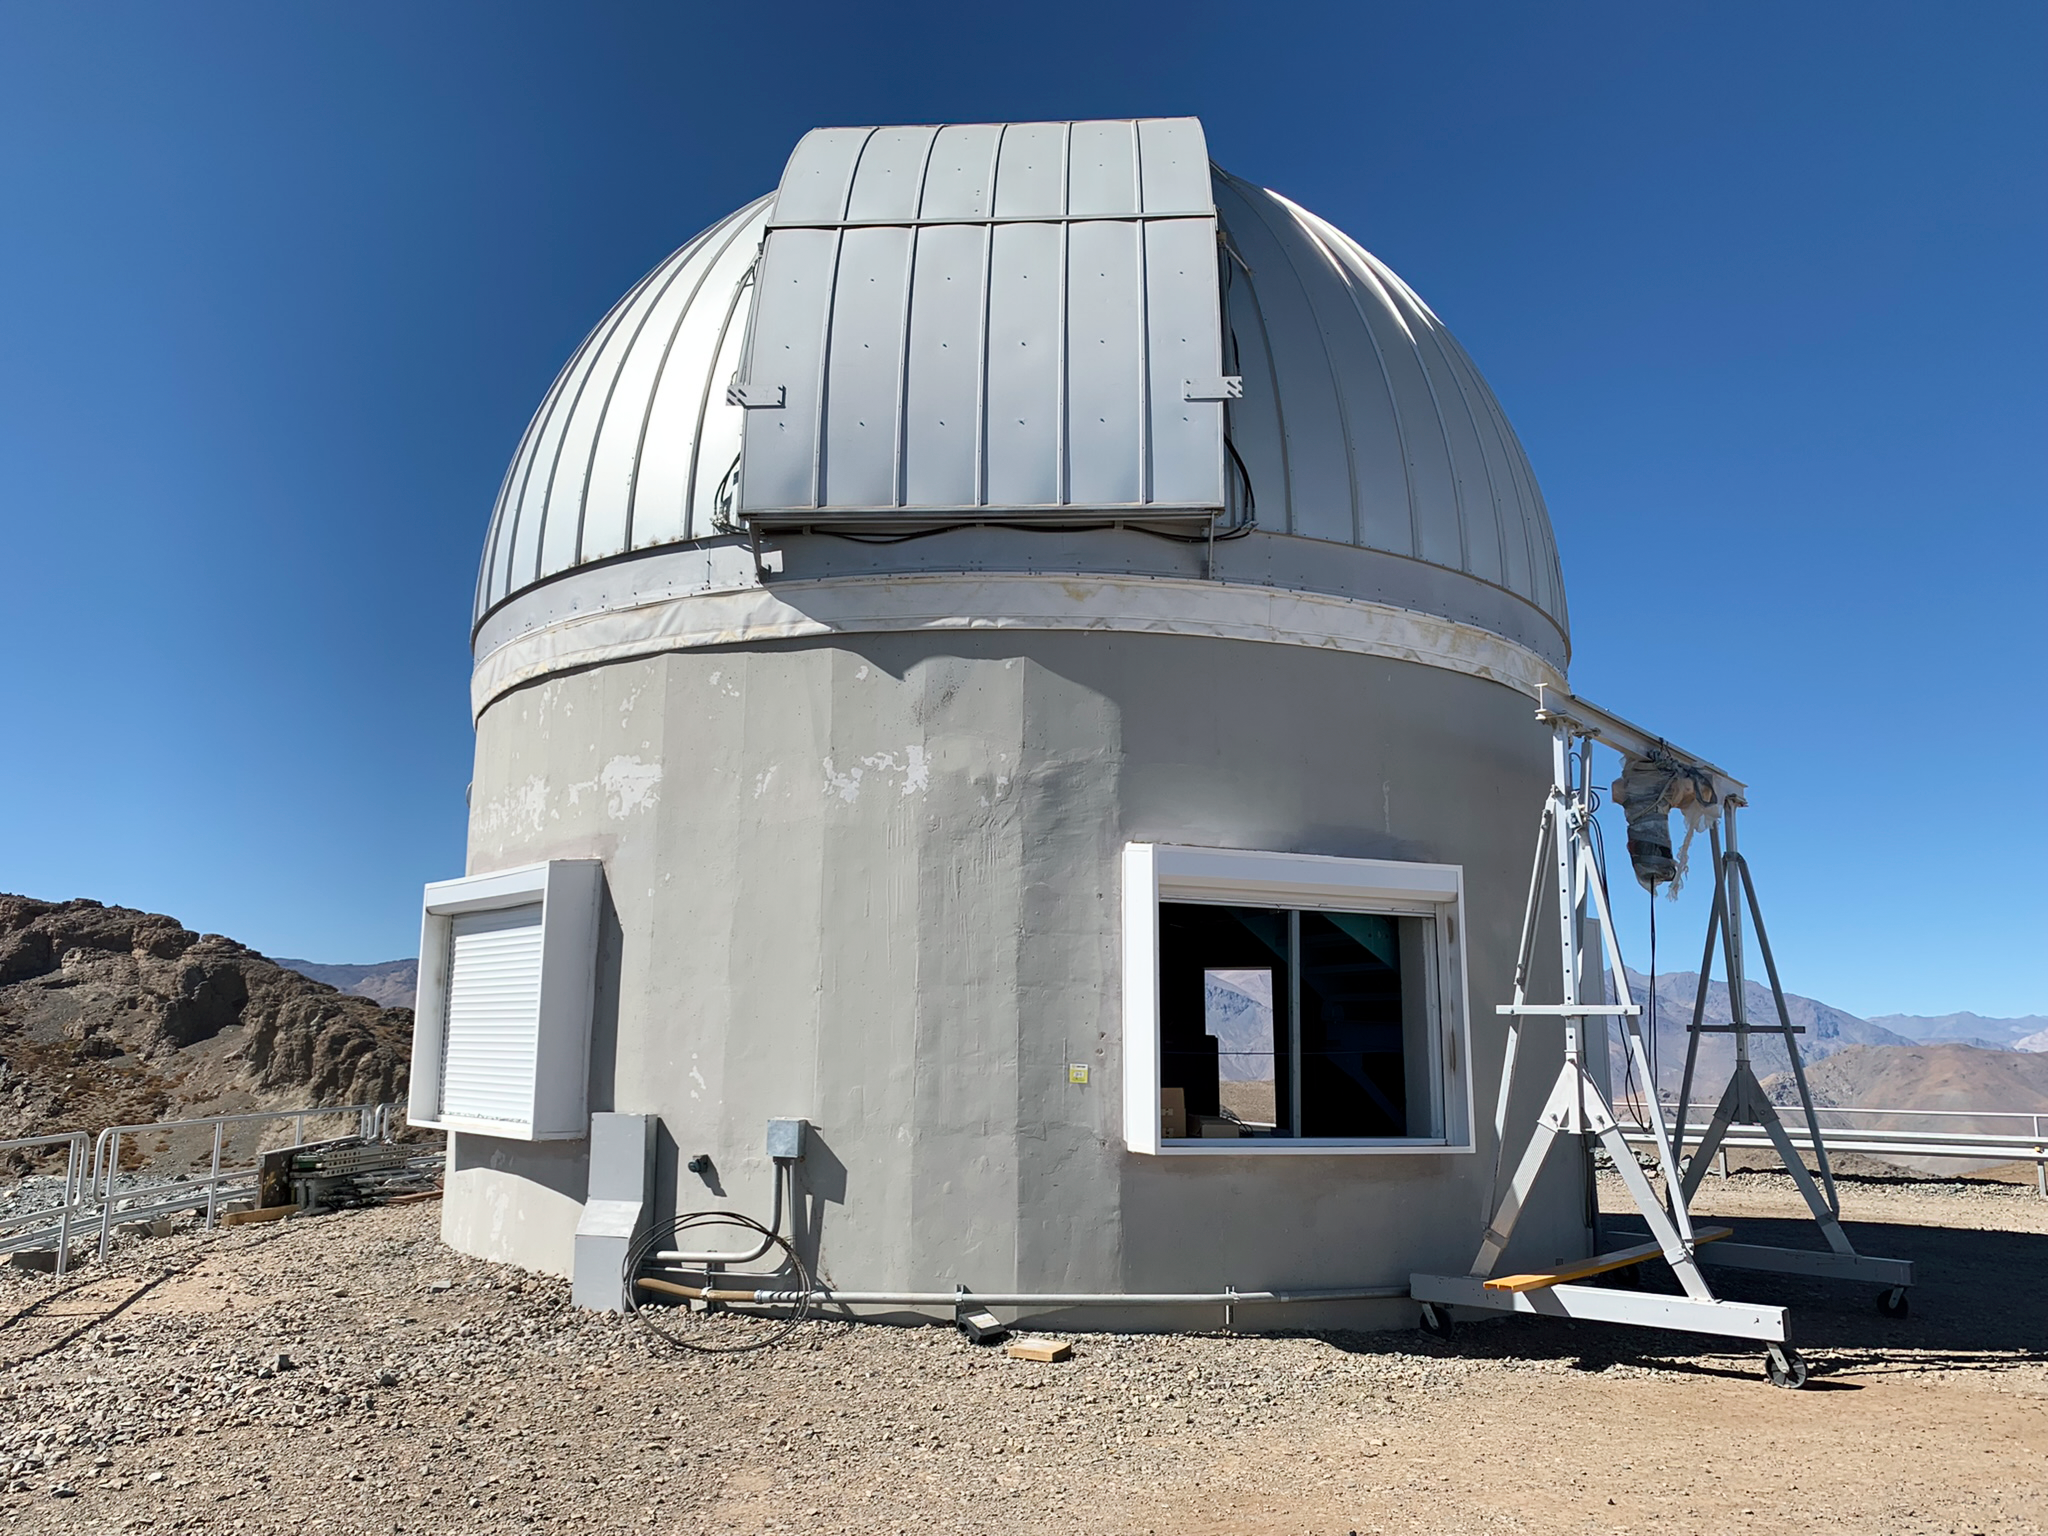

Rubin Auxiliary Telescope

Rubin Auxiliary Telescope, with windows open for daytime airflow, on Cerro Pachón in Chile.

Credit: RubinObs/NOIRLab/SLAC/NSF/DOE/AURA/B. Blum